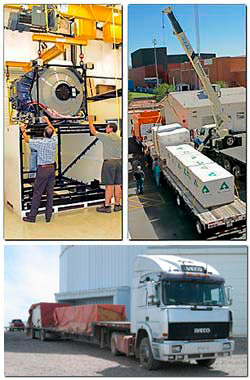

GNIRS has left the building

Credit: NOIRLab